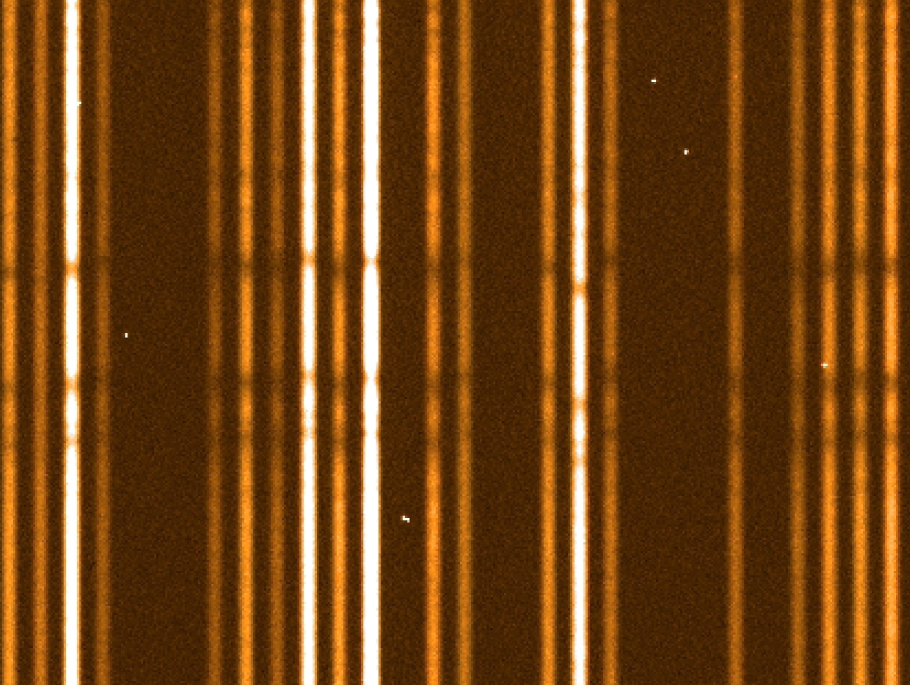

"First light" stellar spectra from Giraffe (detail)

A zoomed-in view of ESO Press Photo eso0219. The three strong absorption lines that are visible as horizontal, dark lines in the lower part of the photo are due to the common element Magnesium in the atmospheres of these stars (the Mg b triplet at wavelength 517 nm). The different intensity of the spectra is due to the different brightness of the stars.

Credit: ESO